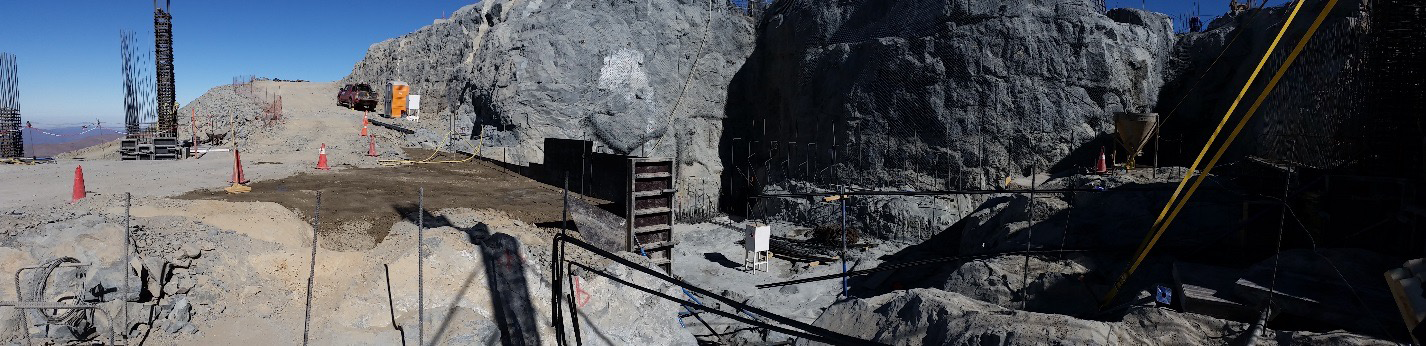

Work on the expansion of the access ramp.

Work on the expansion of the access ramp.

Credit: Rubin Observatory/NSF/AURA